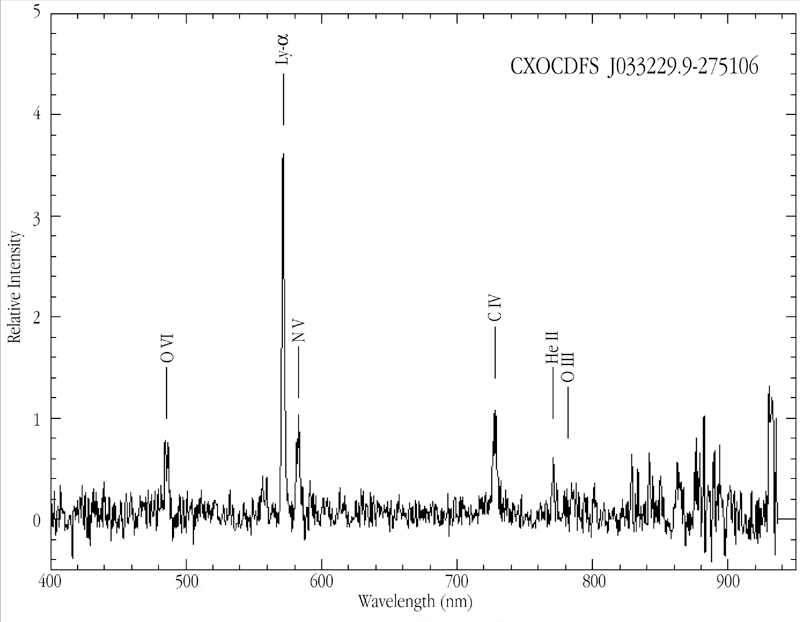

A VLT/FORS1 spectrum of a type II quasar

The optical spectrum of the distant Type II Quasar CXOCDFS J033229.9 -275106 in the Chandra Deep Field South (CDFS), obtained with the FORS1 multi-mode instrument at VLT ANTU. Strong, redshifted emission lines of Hydrogen and ionised Helium, Oxygen, Nitrogen and Carbon are marked.

Credit: ESO